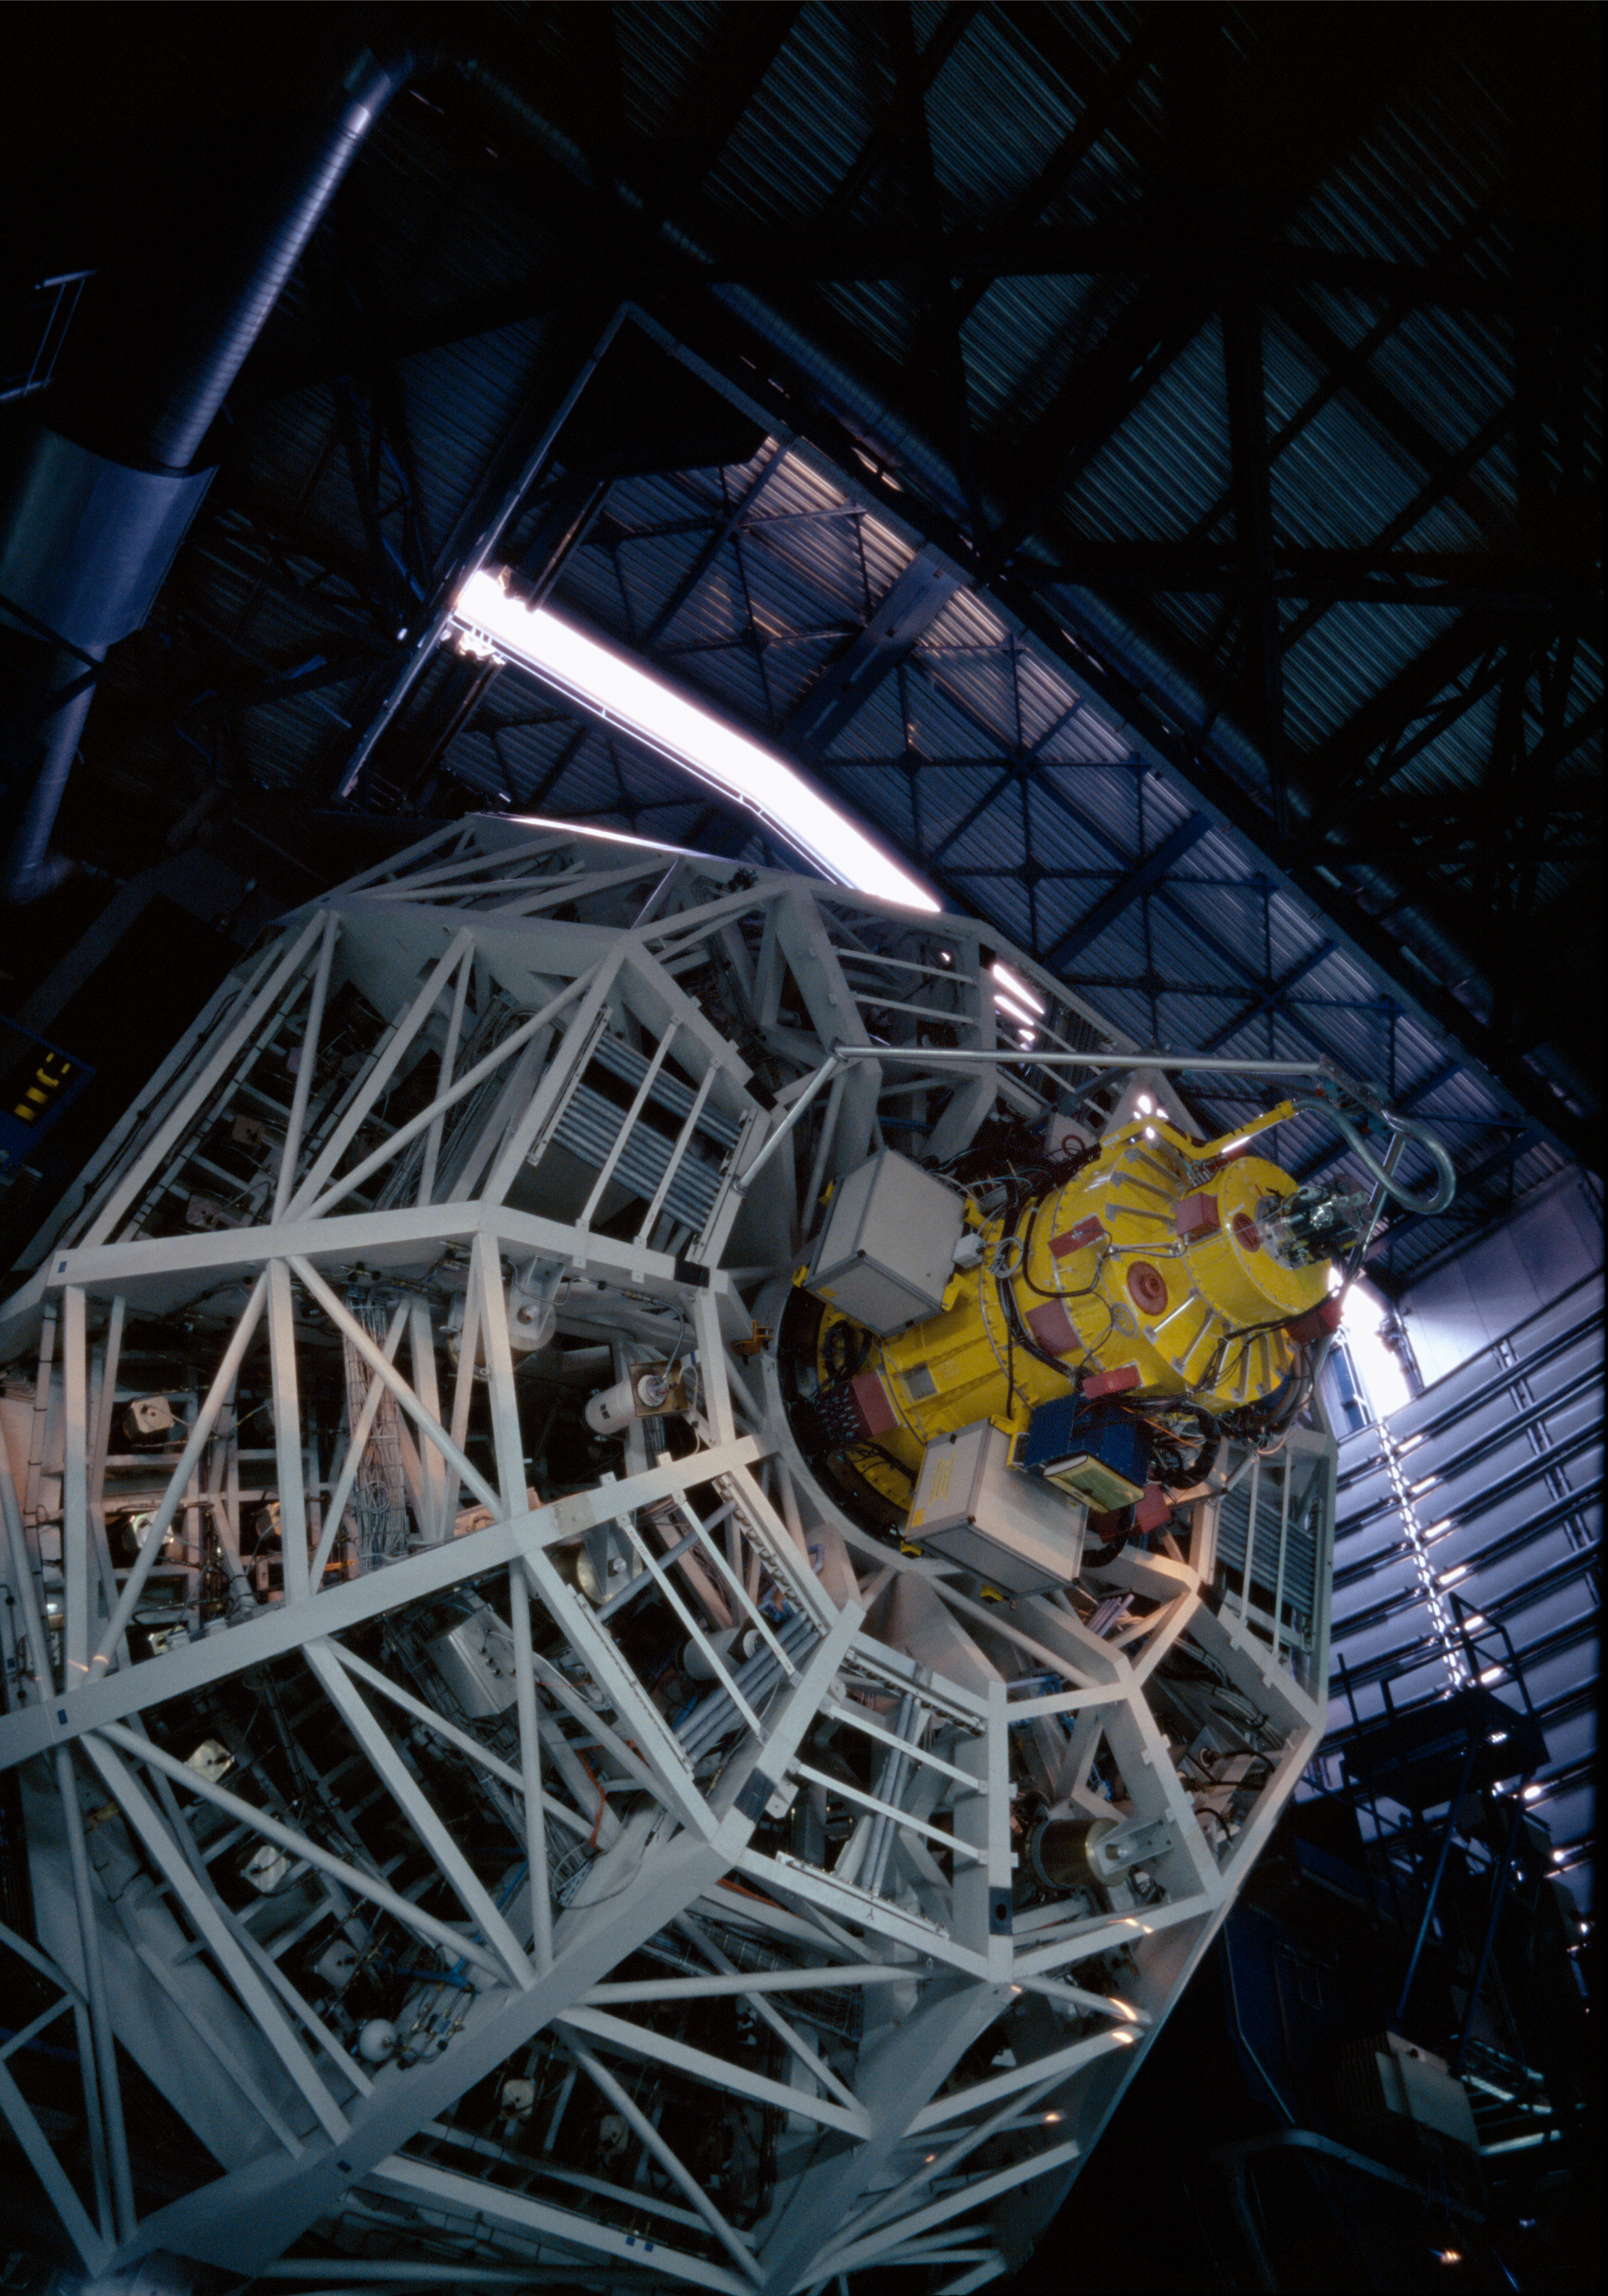

UT1-ANTU startup

Every day, before the observations start, each telescope undergoes a complete start up during which each of its function is checked, like a plane before take off. Here, Antu, the first Unit Telescope, has been moved to a very low altitude, revealing the cell holding its main mirror, and the FORS2 instrument.

Credit: ESO